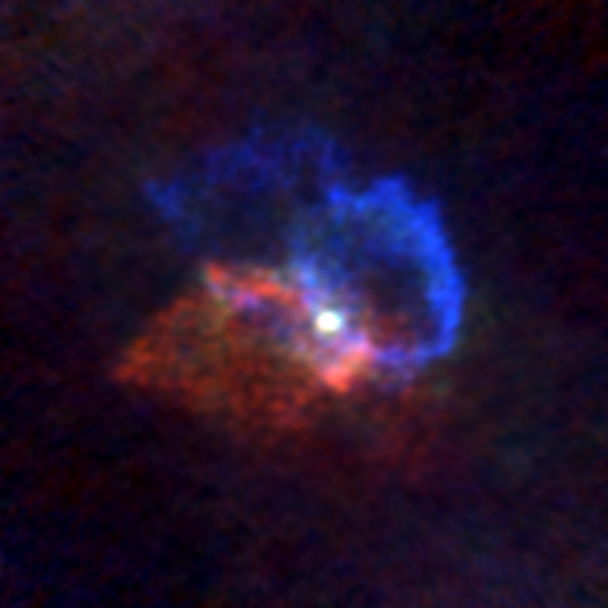

Stellar Winds- R Hya D=165 au

Astronomers used the Atacama Large Millimeter/submillimeter Array (ALMA) to observe a set of stellar winds around aging stars and present an explanation for the mesmerizing shapes of planetary nebulae. Contrary to common consensus, the team found that stellar winds are not spherical but have a form similar to that of planetary nebulae. The team concludes that interaction with an accompanying star or exoplanet shapes both the stellar winds and planetary nebulae. The findings were published in Science.

This image gallery of stellar winds around cool ageing stars shows a variety of morphologies, including disks, cones, and spirals. The blue color represents material that is coming towards you; red is material that is moving away from you.

Credit: L. Decin, ESO/ALMA